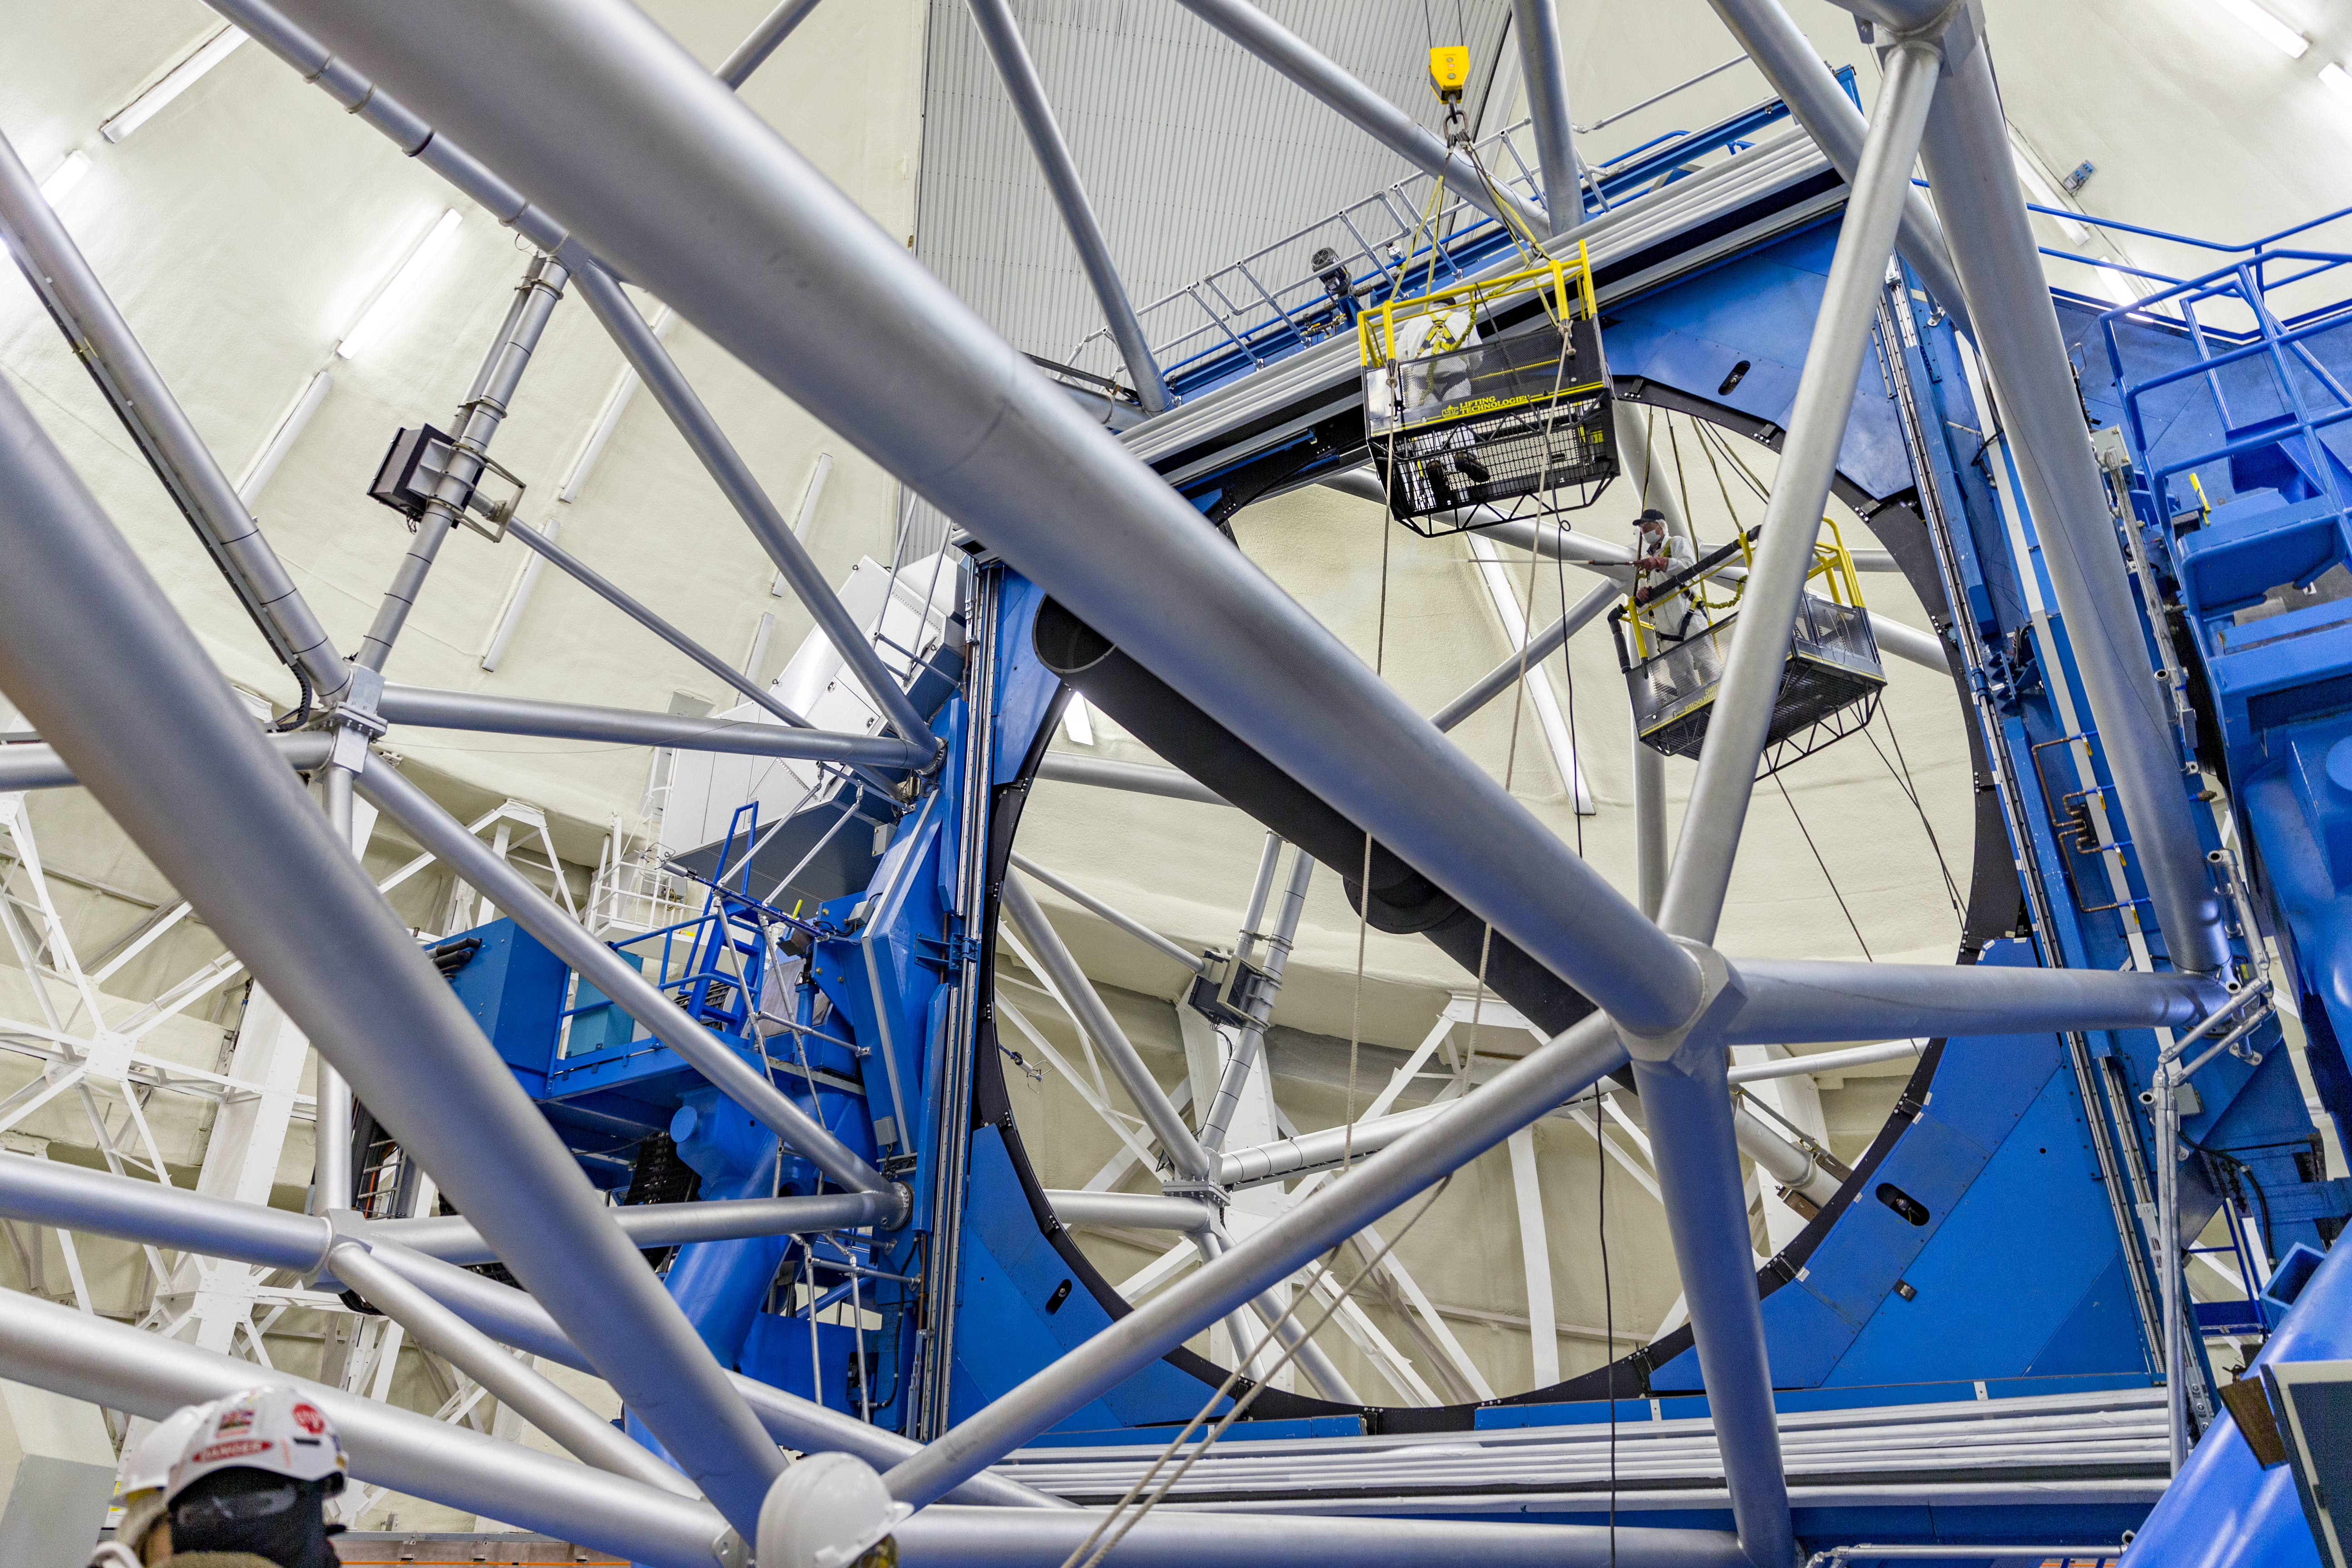

Primary Mirror Cleaning

Gemini North Primary mirror cleaning with CO2 during the artists in residence visit.

Credit: International Gemini Observatory/NSF NOIRLab/AURA/J. Pollard